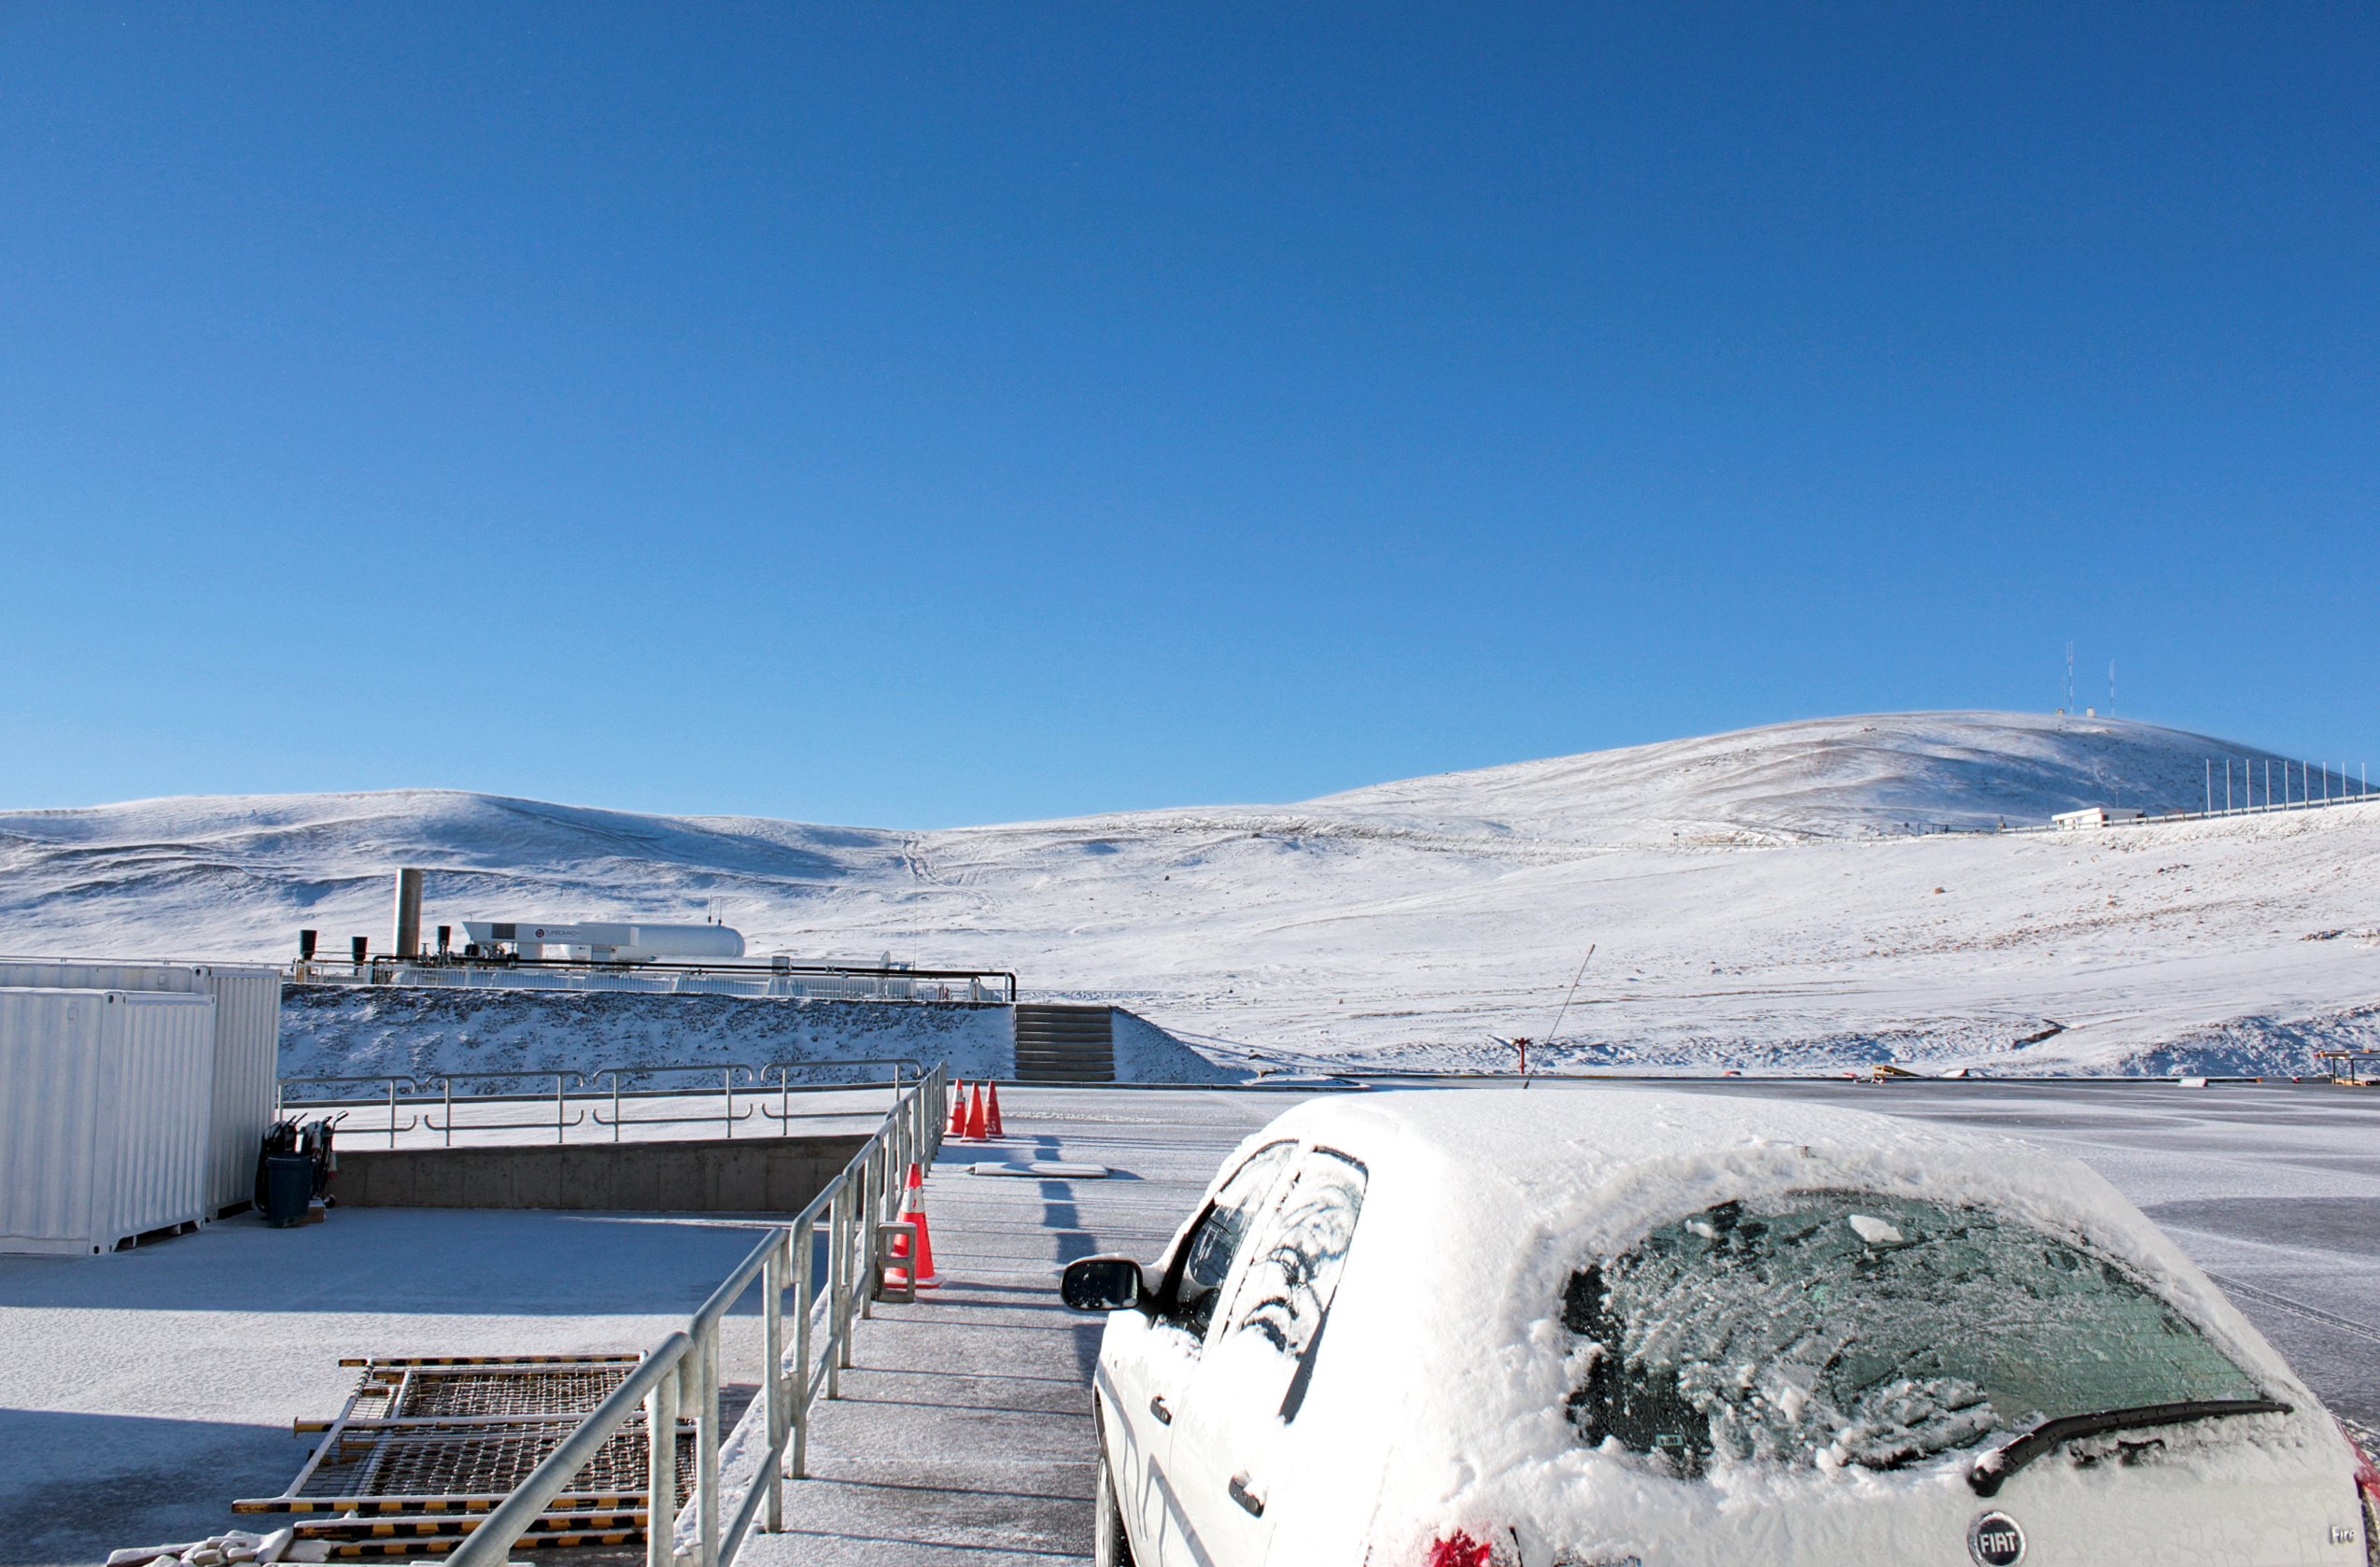

Snow on Paranal

A rare sight of snow on Paranal which benefits from 330 days of clear skies and is located in one of the driest areas on Earth.

Credit: J.C. Inostroza/ESO